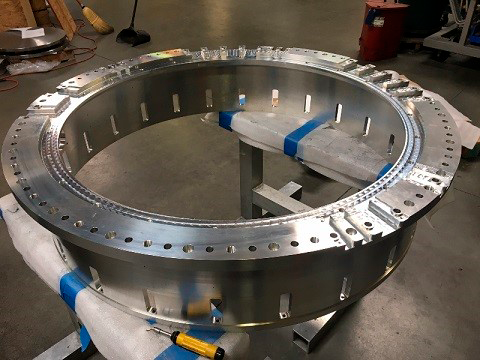

cryostat rear support ring

The cryostat rear support ring during final inspection and prior to delivery to SLAC.

Credit: Rubin Observatory/NSF/AURA